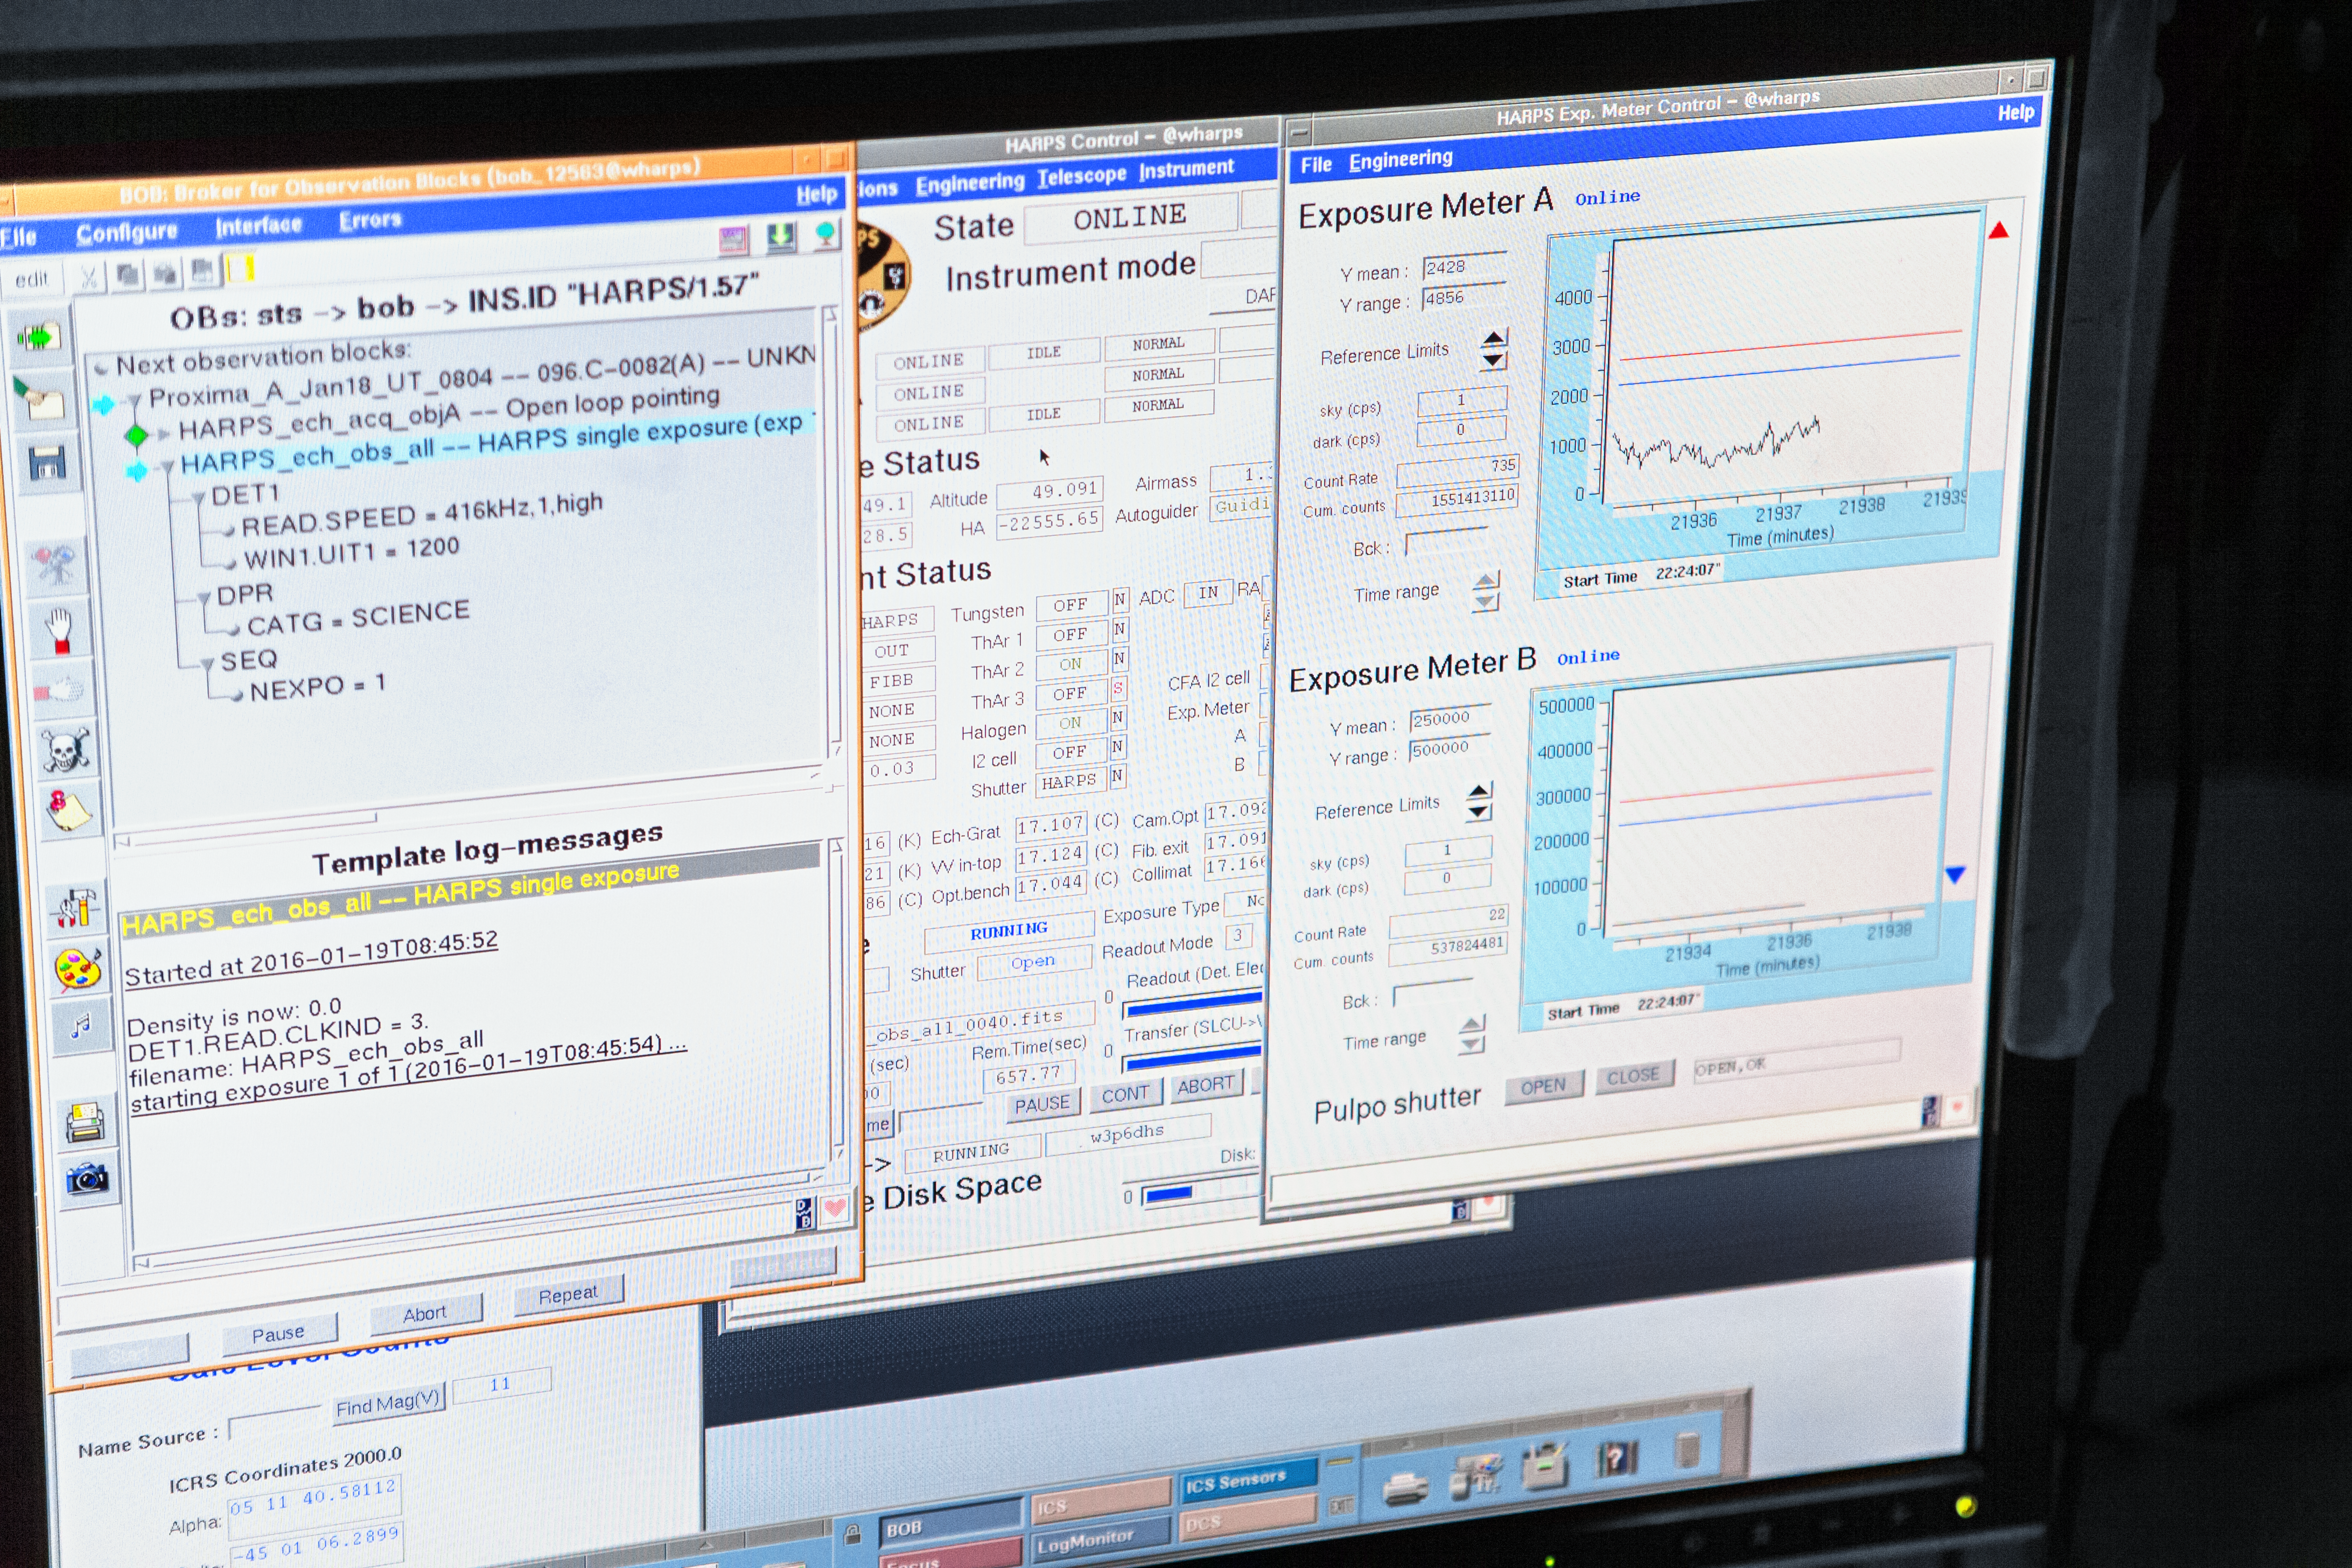

HARPS, the planet hunter

Inside the control room of the ESO 3.6-metre telescope at its observatory in La Silla, this computer monitor displays the status of the HARPS instrument. HARPS is an amazingly precise spectrograph which has been designed specifically to search for planets around other stars. It is being used in the Pale Red Dot campaign to carefully monitor the motion of the nearest star to Earth, Proxima Centauri, in the hope of seeing the telltale signs of a planet in orbit around it. For the first time, astronomers are sharing details of their search with the public as the project progresses.

Pale Red Dot is an international search for an Earth-like exoplanet around the closest star to us, Proxima Centauri. It will use HARPS, attached to the ESO 3.6-metre telescope at La Silla Observatory, as well as the Las Cumbres Observatory Global Telescope Network (LCOGT) and the Burst Optical Observer and Transient Exploring System (BOOTES). The public will see how teams of astronomers with different specialities work together to collect, analyse and interpret data, which may or may not be able to confirm the presence of an Earth-like planet orbiting our nearest neighbour. The outreach campaign consists of blog posts and social media updates on the Pale Red Dot Twitter account and using the hashtag #PaleRedDot. For more information visit the Pale Red Dot website: http://www.palereddot.org

Credit: ESO